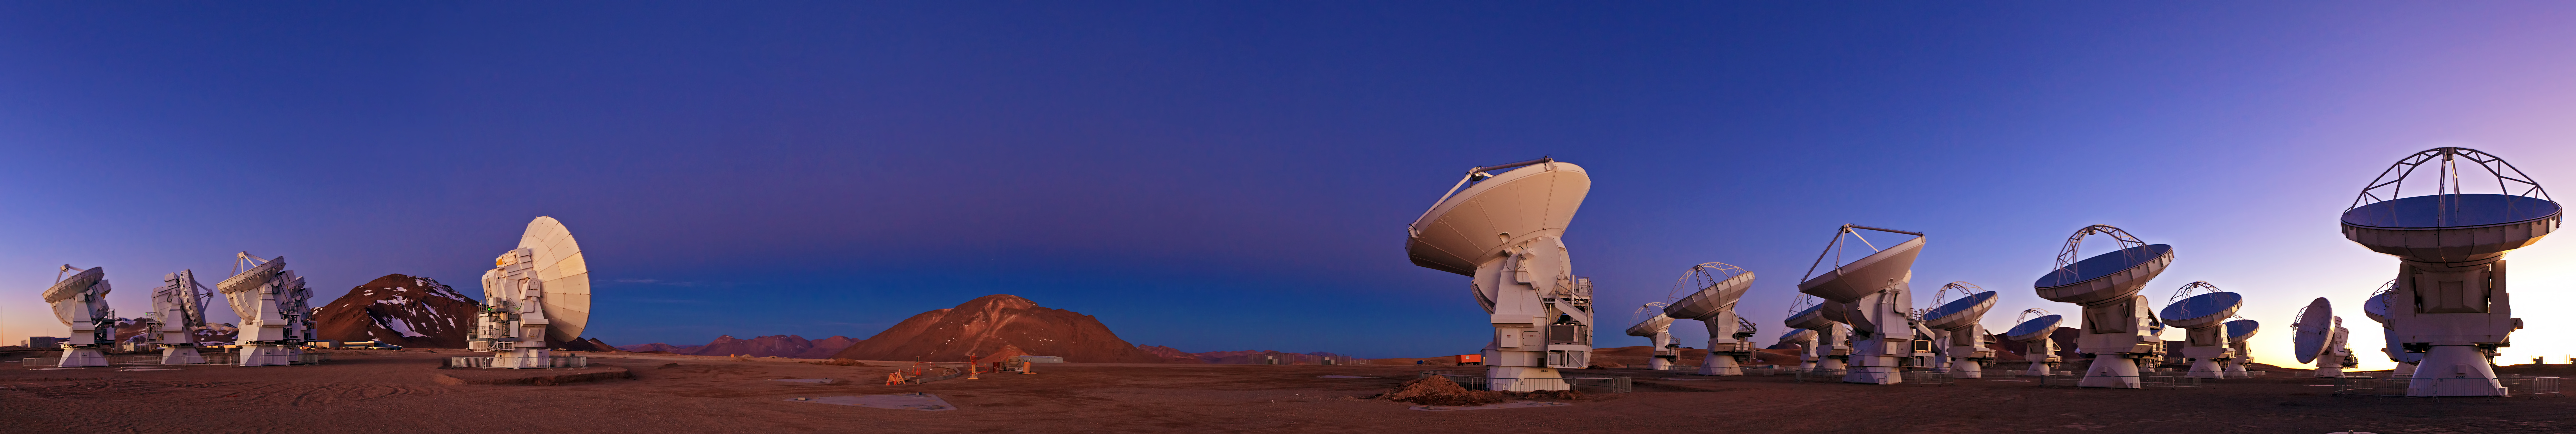

ALMA and Chajnantor at Twilight

Fine panoramic view of the antennas of ALMA at twilight. Resembling a frame from a science fiction movie, the technological spectacle of ALMA against the raw natural power of the landscape on the Chajnantor Plateau, 5000 meters above sea level, results in fascinating images like this one.

Credit: B. Tafreshi (ESO)